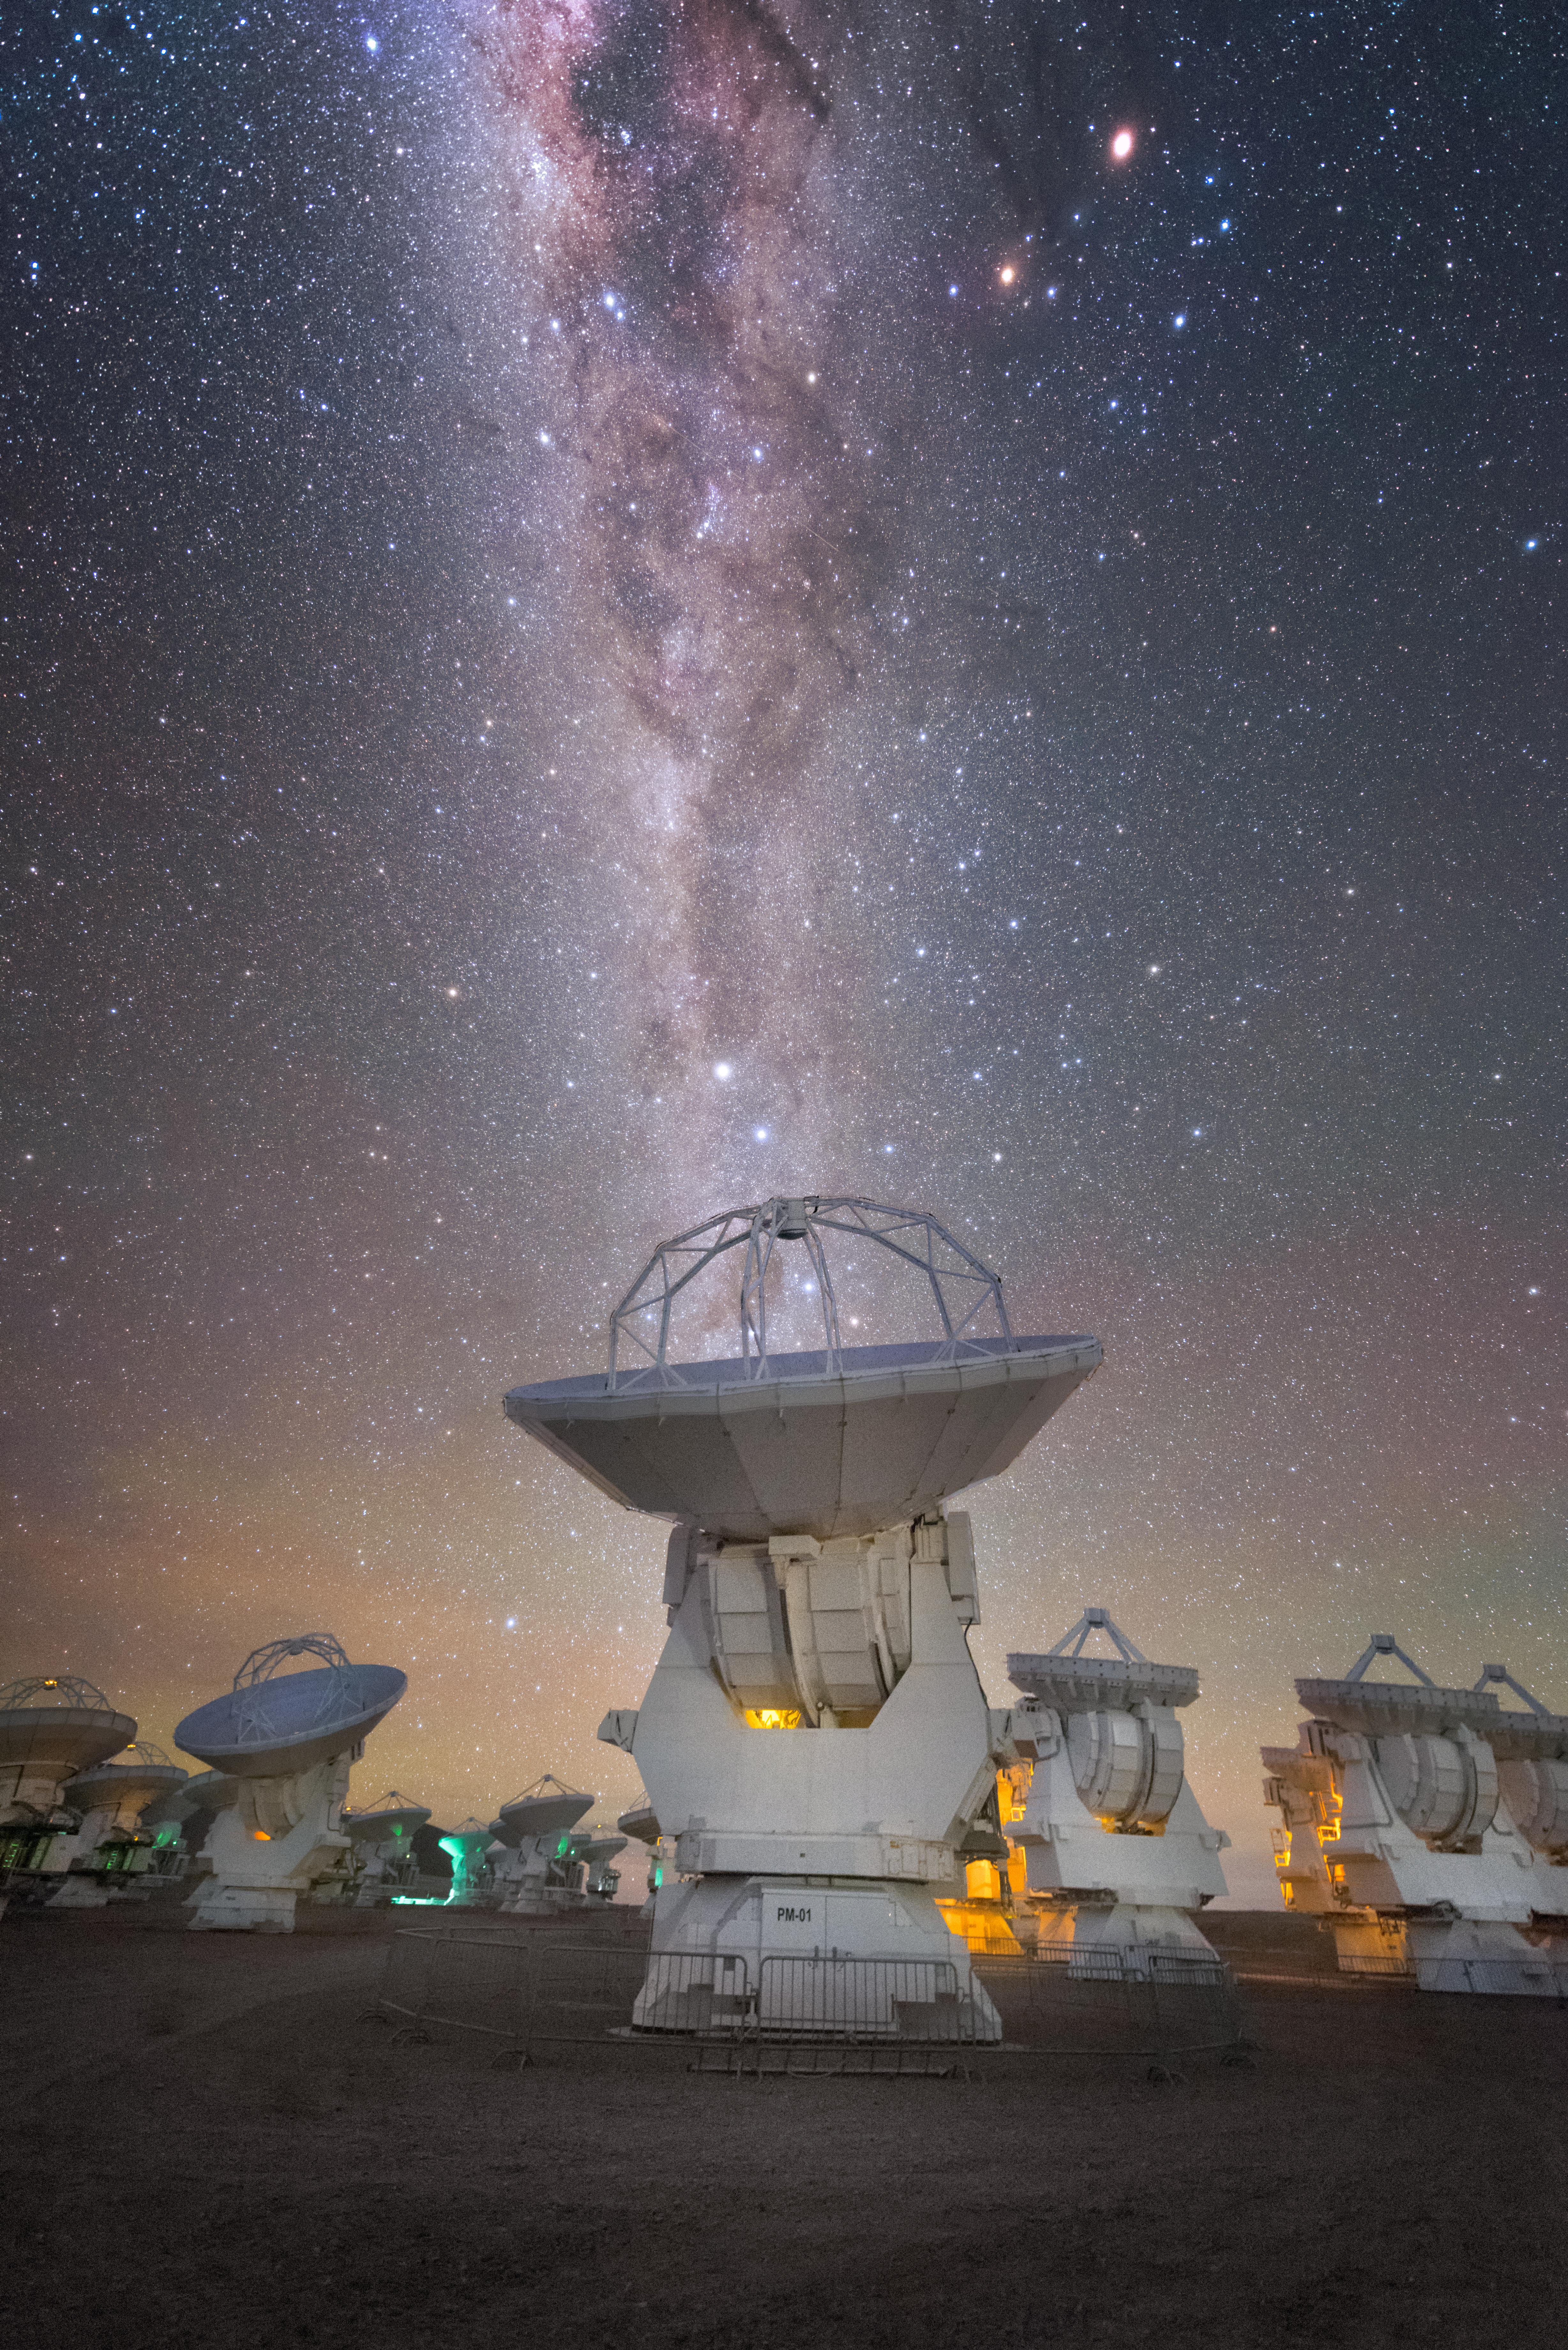

Other Worlds

One of the most exhilarating results in modern astronomy is the knowledge that the Universe is full of worlds beyond our Solar System, known as exoplanets. Increasing evidence suggests that the majority of stars in the Universe have planets whizzing around them; one such system can be seen in this majestic Picture of the Week.

The antennas here are among the 66 that make up the Atacama Large Millimeter/submillimeter Array (ALMA), located on the Chajnantor plateau in Chile. Two bright stars sit directly above the centre antenna; the brightest of these two stars is a triple star system known as Alpha Centauri. An exoplanet named Proxima b was recently discovered orbiting within the habitable zone of one these three stars (Proxima Centauri) by ESO telescopes and other facilities. As Alpha Centauri is the closest star system to Earth, Proxima b is the closest exoplanet to Earth ever discovered.

Another world can be seen in this stunning sky — this time, one a little closer to home. At the top of the image, two bright, reddish objects sit just outside the main river of the Milky Way. The one on the left is Antares — a red giant star in Scorpius — and the one on the right is Saturn, the spectacular ringed gas giant planet.

Credit: Y. Beletsky (LCO)/ESO